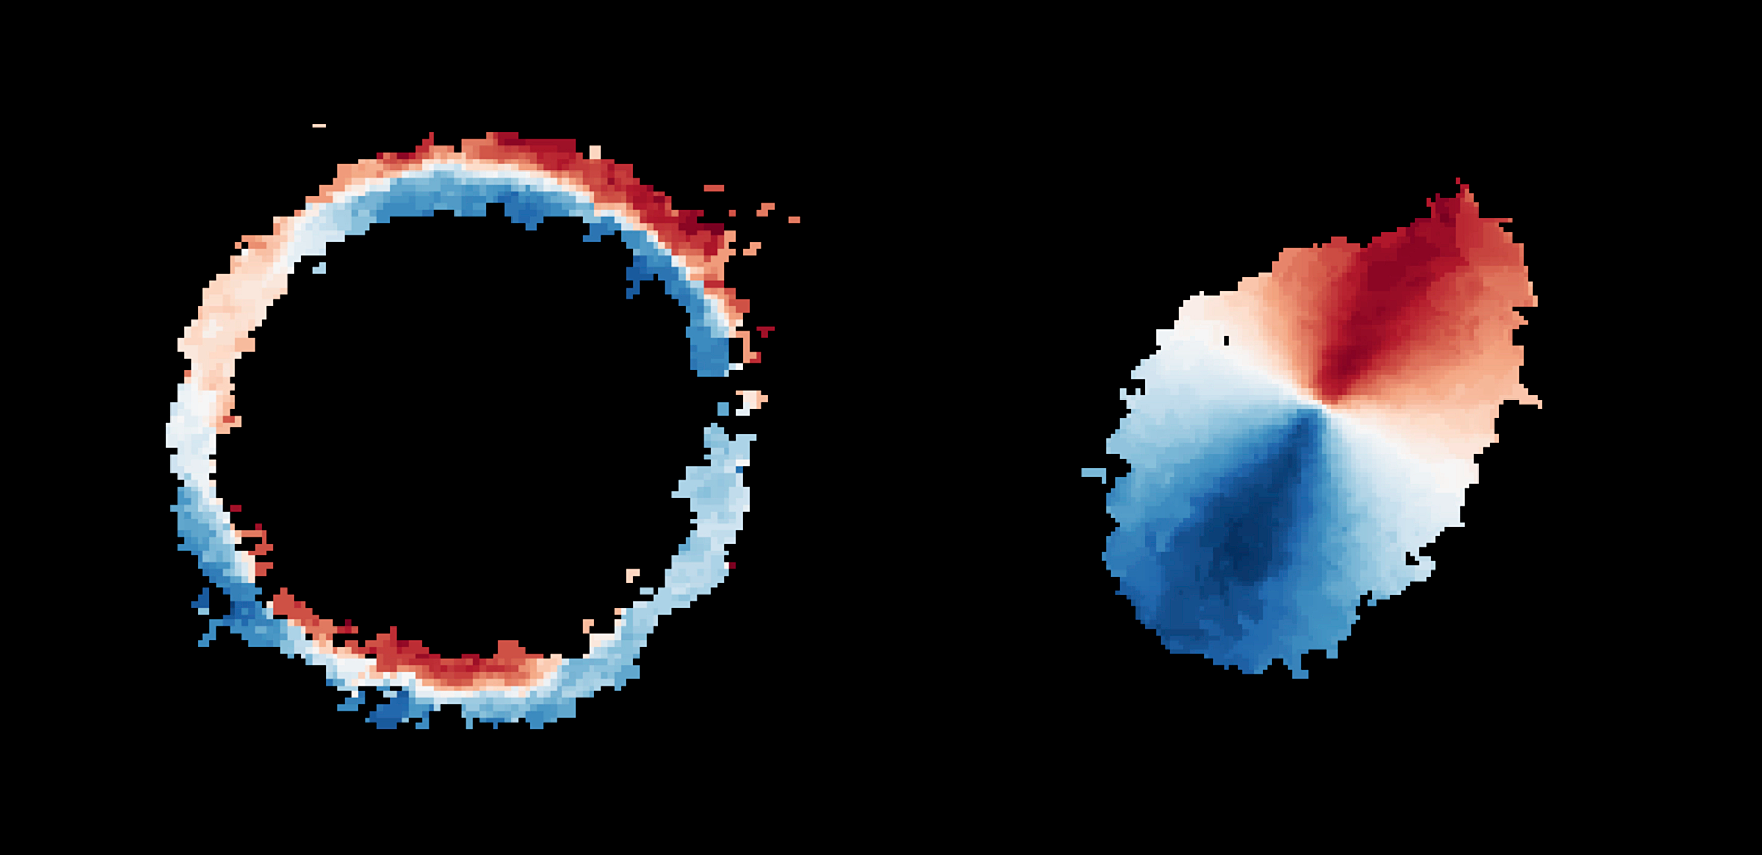

Motion of gas in SPT0418-47

Astronomers using ALMA, in which the ESO is a partner, have revealed an extremely distant galaxy that looks surprisingly like our Milky Way. The galaxy, SPT0418-47, is gravitationally lensed by a nearby galaxy, appearing in the sky as a near-perfect ring of light (left). The research team reconstructed the distant galaxy’s true shape and the motion of its gas (right) from the ALMA data using a new computer modelling technique. The observations indicate that SPT0418-47 is a disc galaxy with a central bulge and the material in it rotates around the centre. Gas moving away from us is shown in red, while gas moving in the direction of the observer is shown in blue.

Credit: ALMA (ESO/NAOJ/NRAO), Rizzo et al.